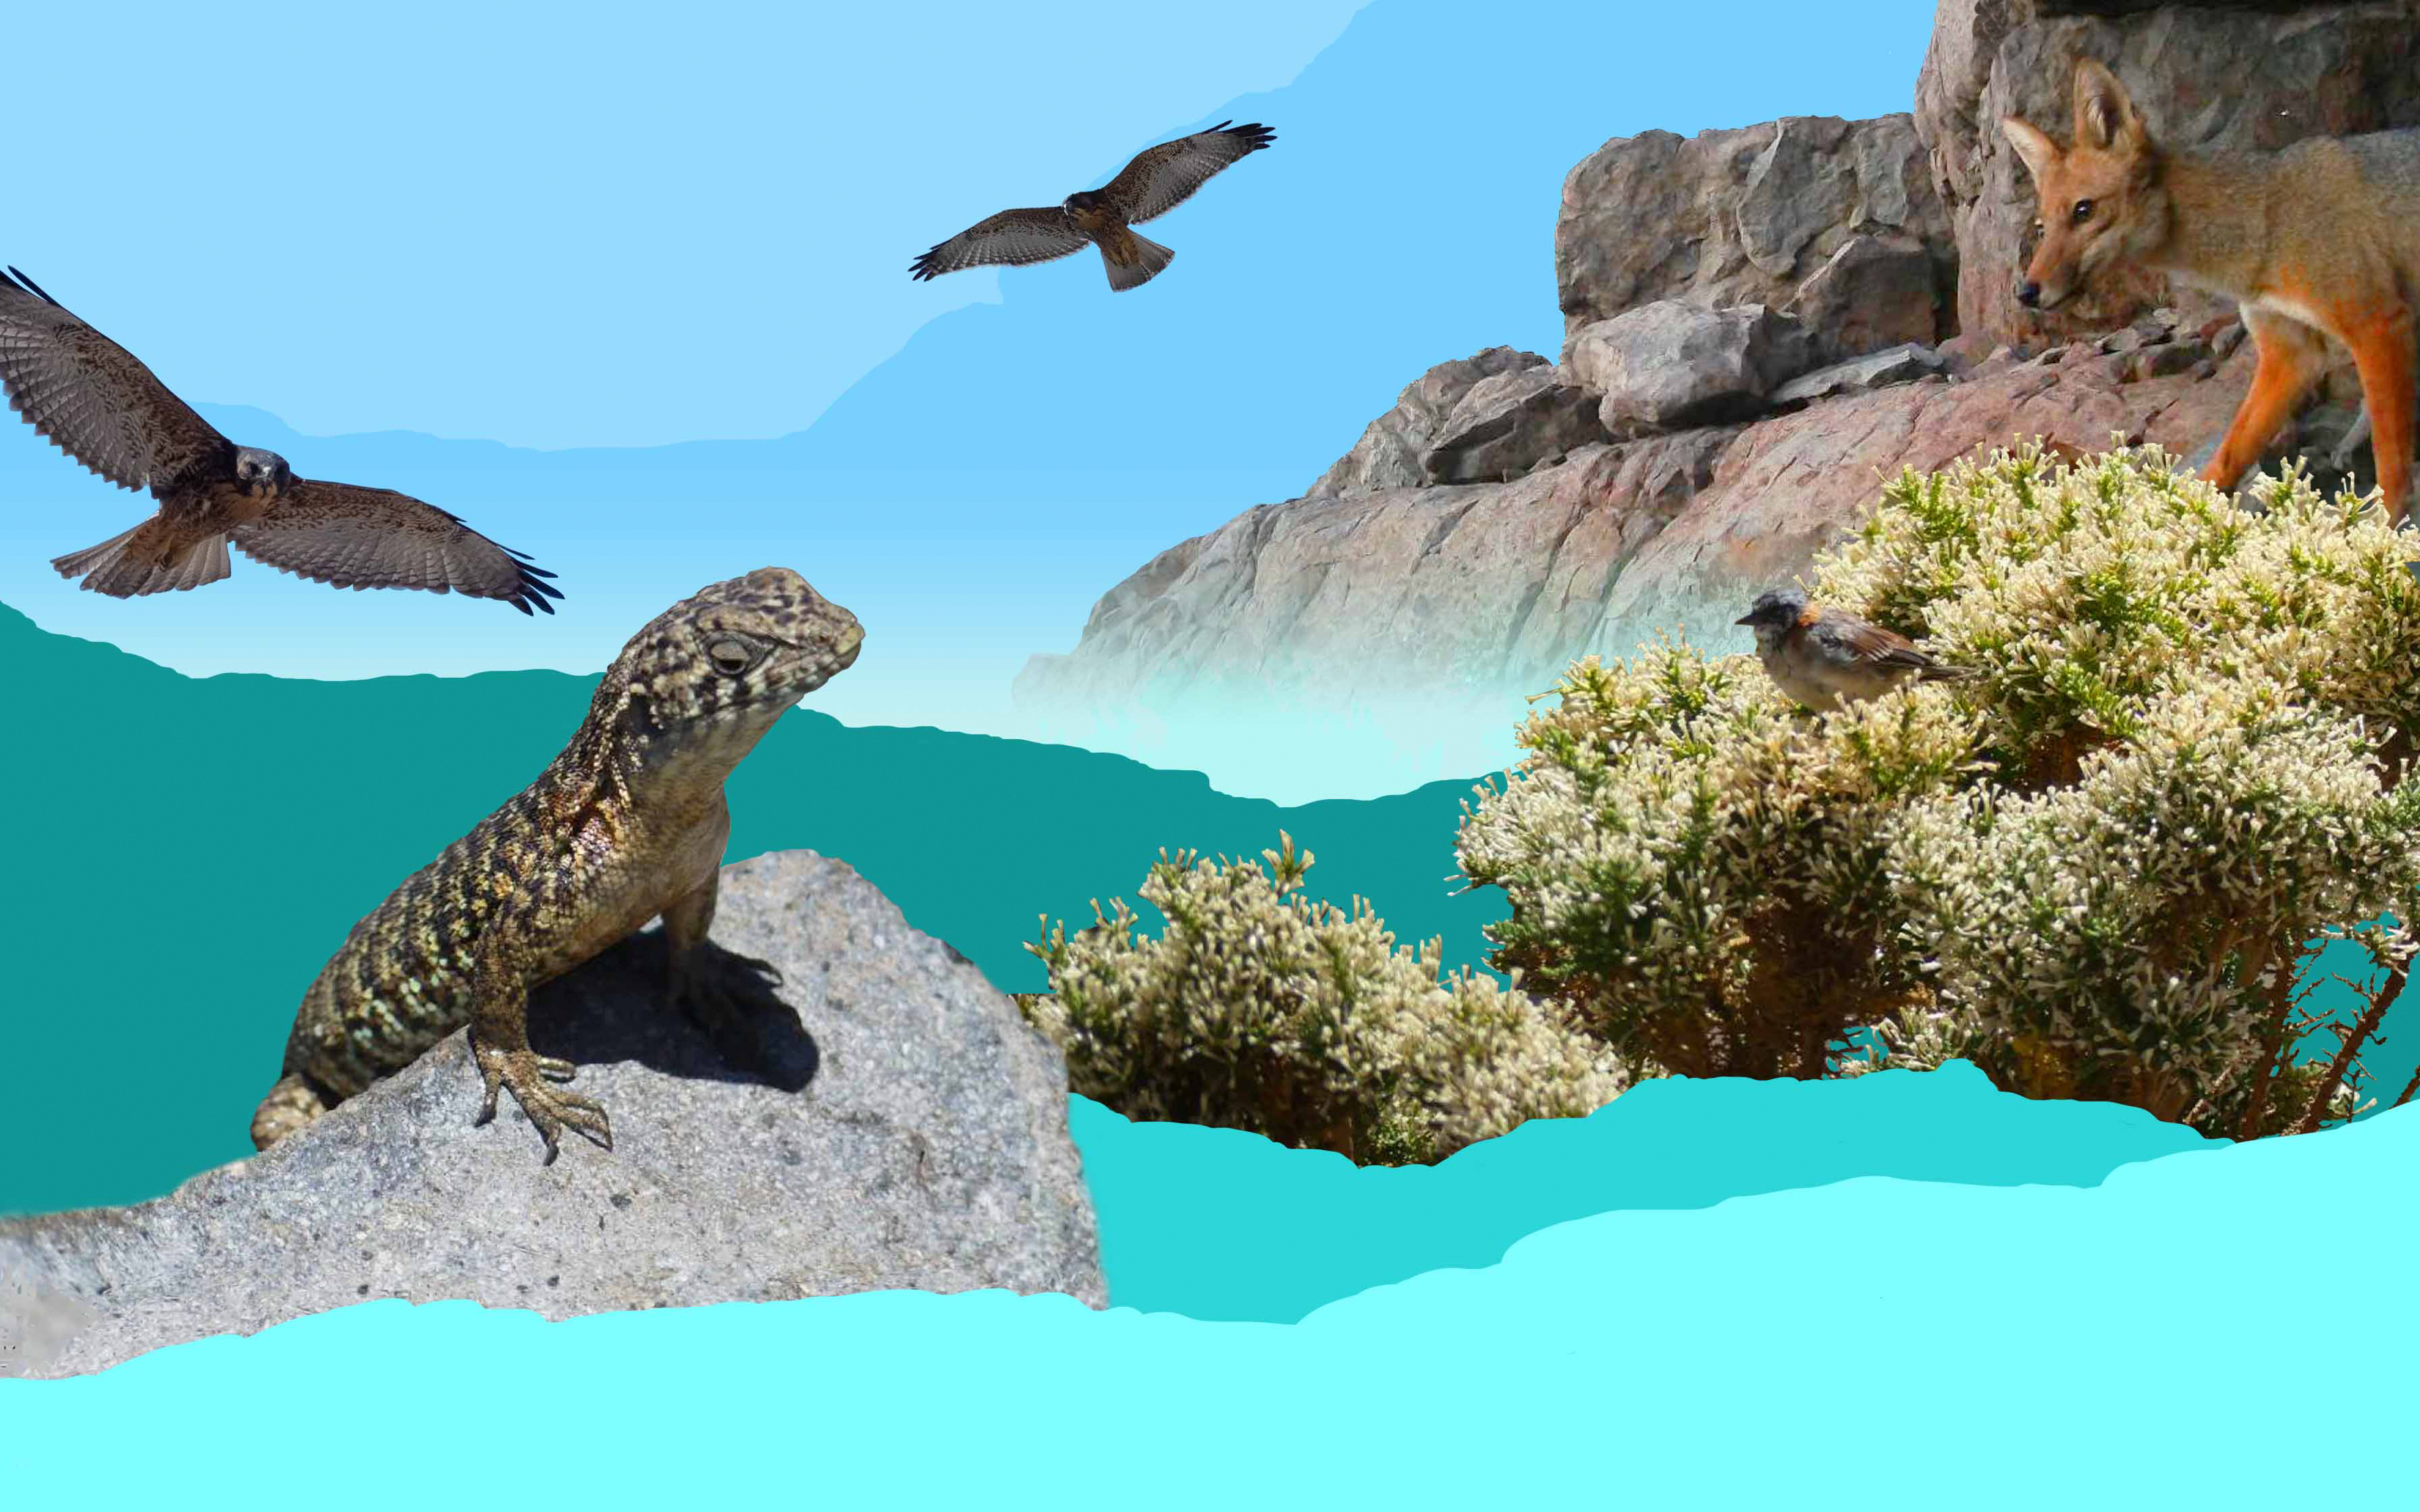

Wildlife Collage

Collage of wildlife around Cerro Pachón.

Credit: RubinObs/NOIRLab/SLAC/NSF/DOE/AURA